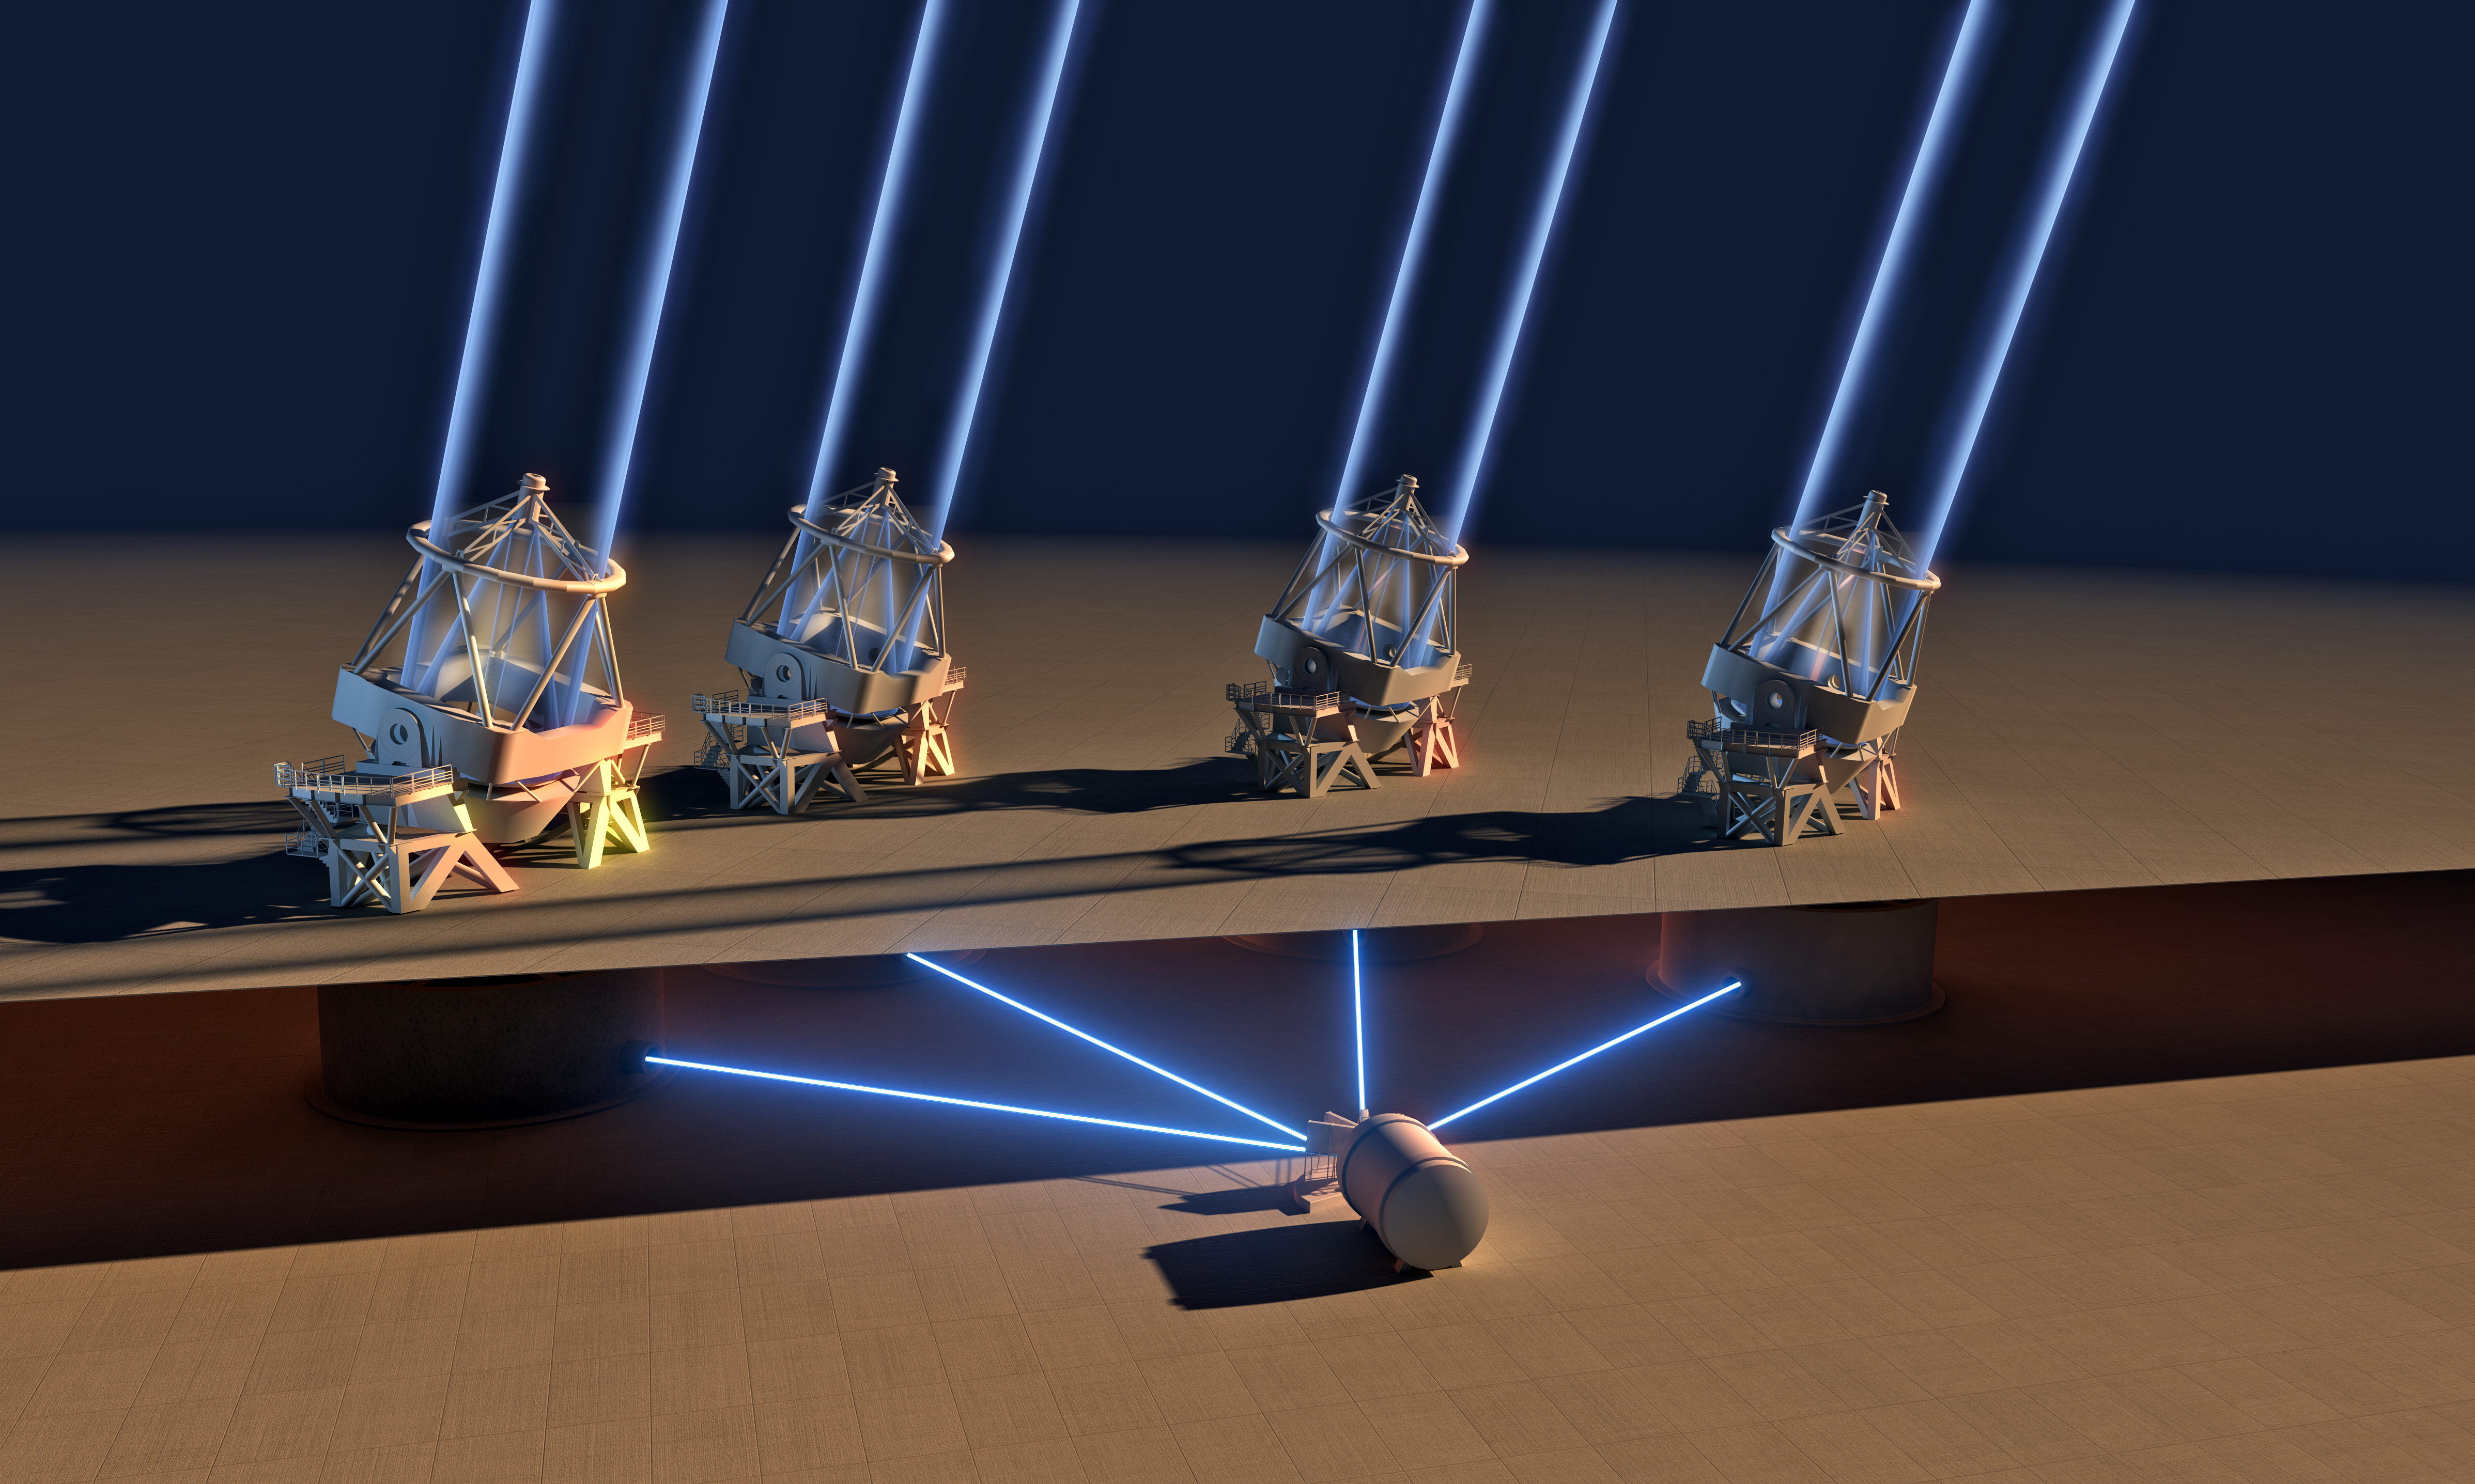

ESPRESSO instrument achieves first light with all four Unit Telescopes

The ESPRESSO instrument on ESO’s Very Large Telescope in Chile has used the combined light of all four of the 8.2-metre Unit Telescopes for the first time. Combining light from the Unit Telescopes in this way makes the VLT the largest optical telescope in existence in terms of collecting area. This picture shows in highly simplified form how the light collected by all four VLT Unit Telescopes is combined in the ESPRESSO instrument, located under the VLT platform.

Credit: ESO/L. Calçada